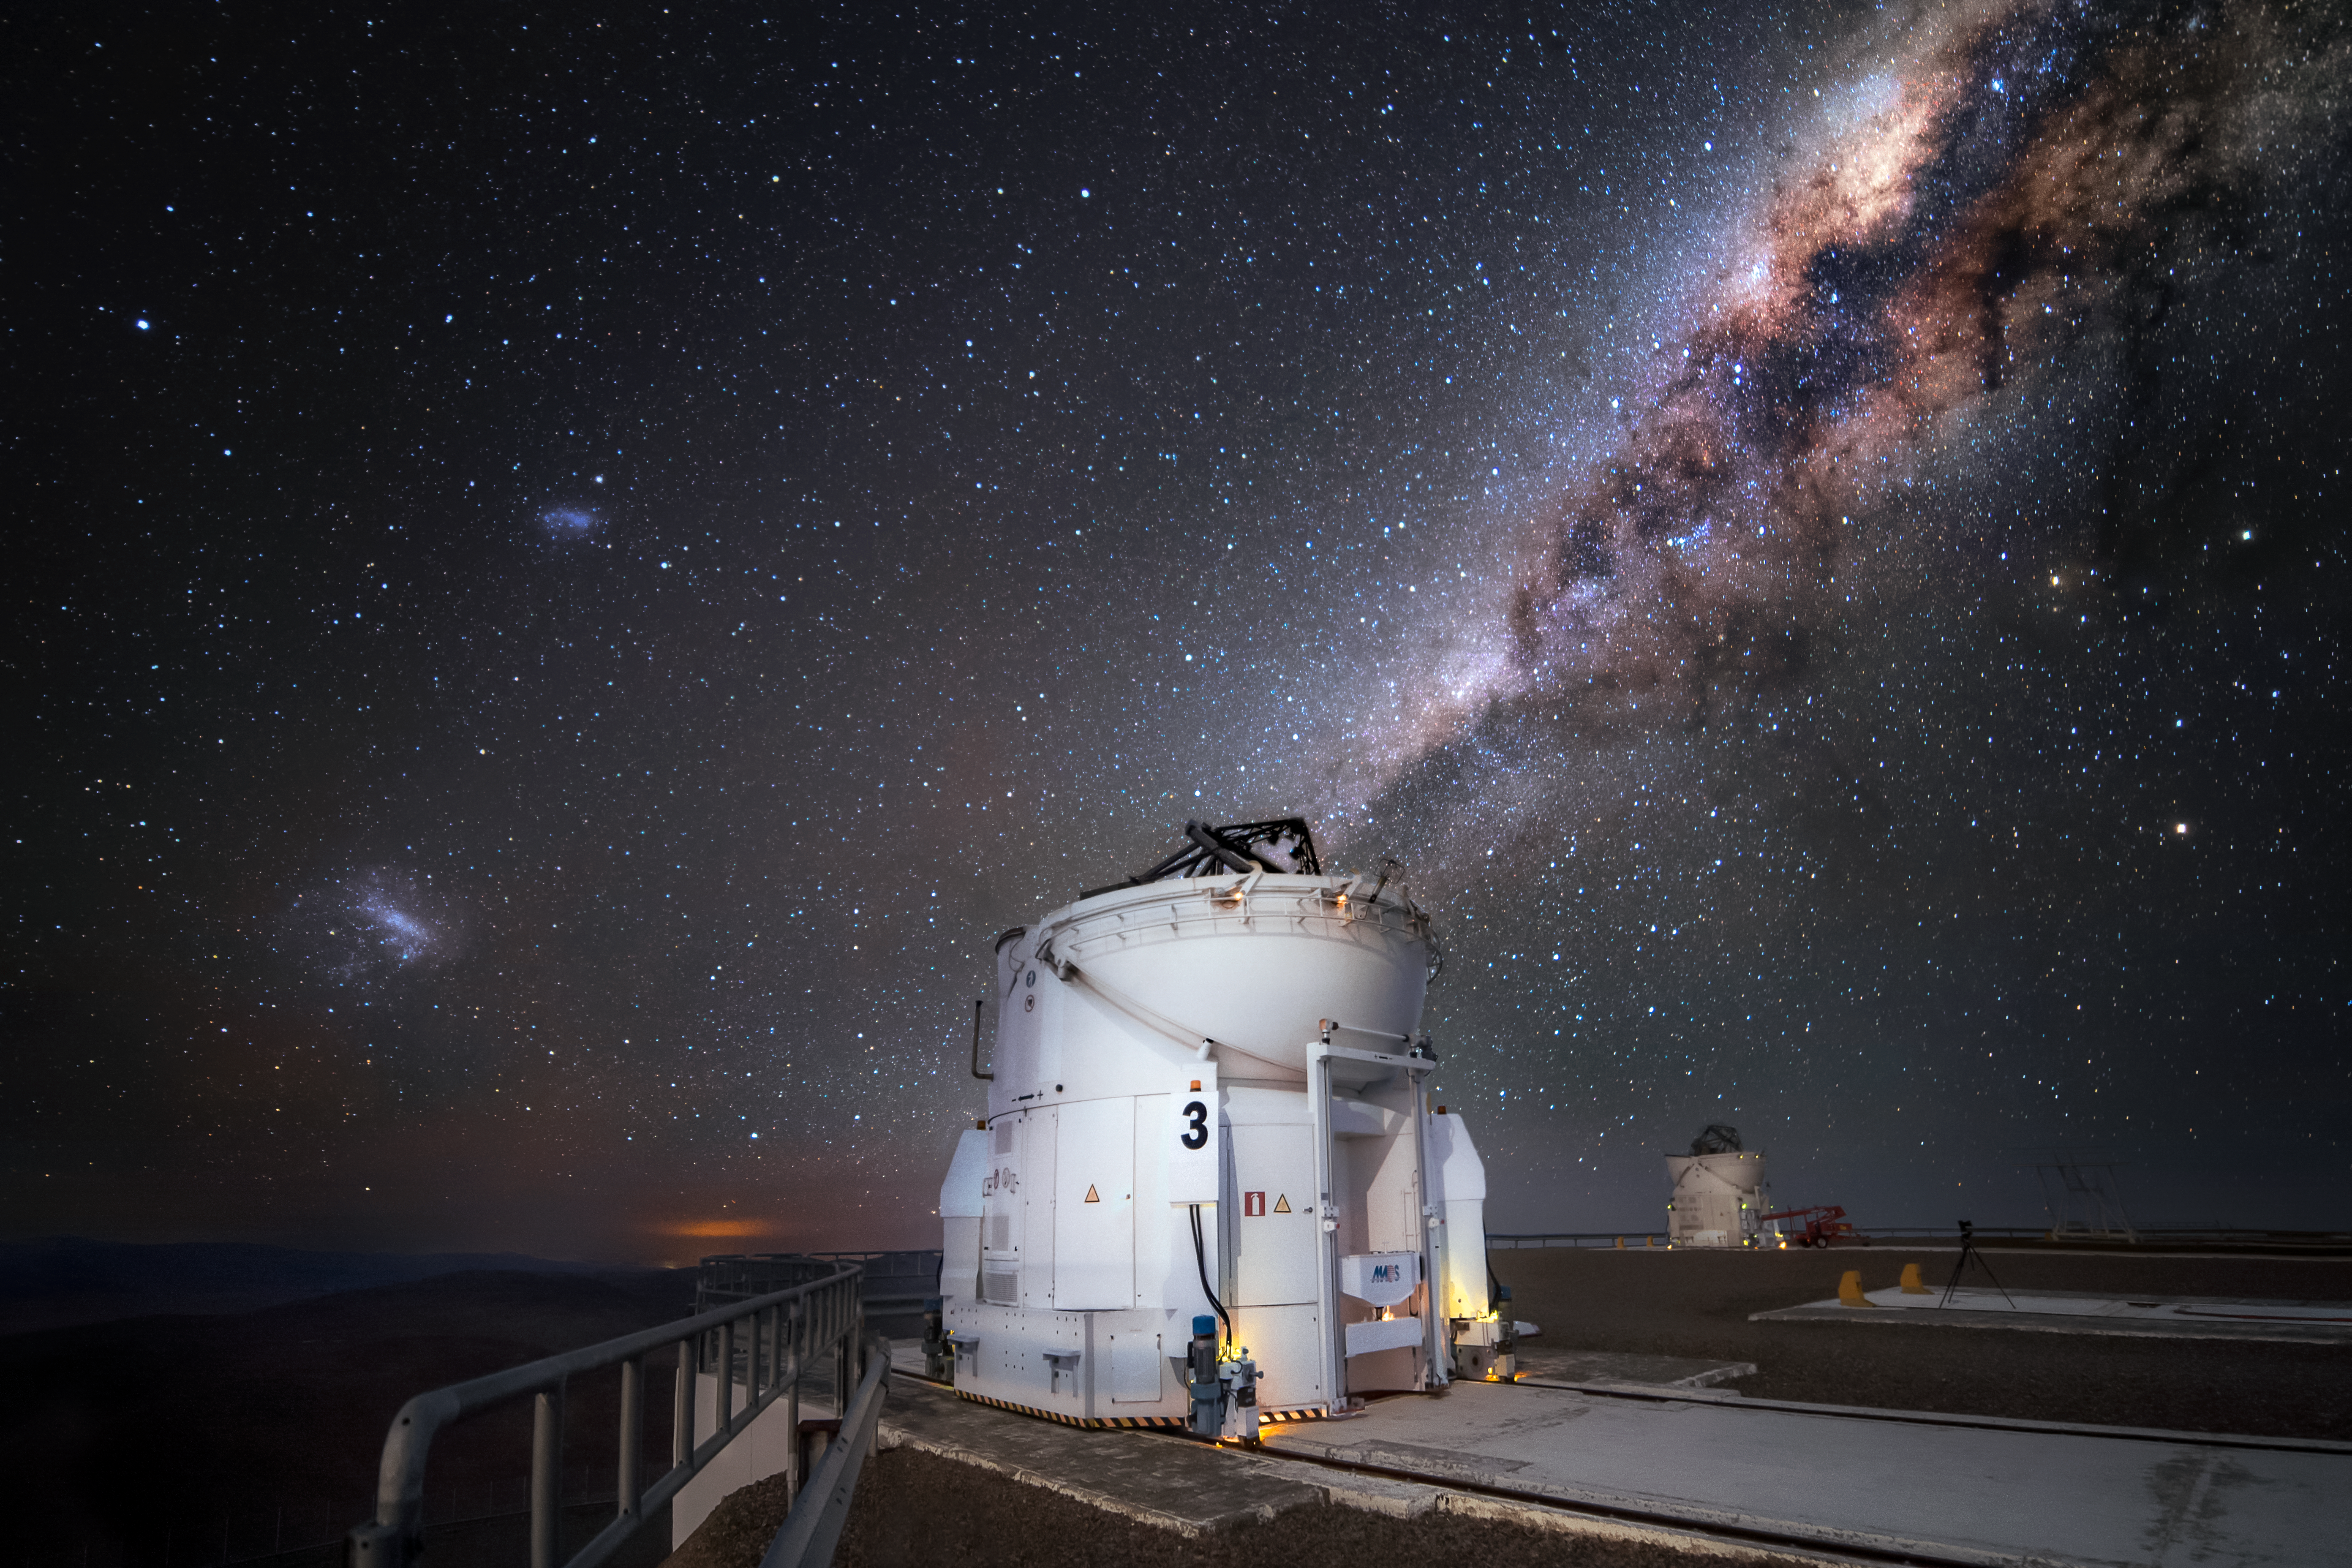

AT Milky Way

One of the Auxiliary Telescopes (AT) of ESO’s Very Large Telescope (VLT) sits under the majestic arc of the Milky Way at the Paranal Observatory. The ATs are 1.8 metres in diameter and feed data into the VLT Interferometer (VLTI) to produce even higher resolution images. They can be moved along tracks to various observing locations according to the needs of specific observing projects, making the VLTI more versatile.

Credit: A. Ghizzi Panizza/ESO